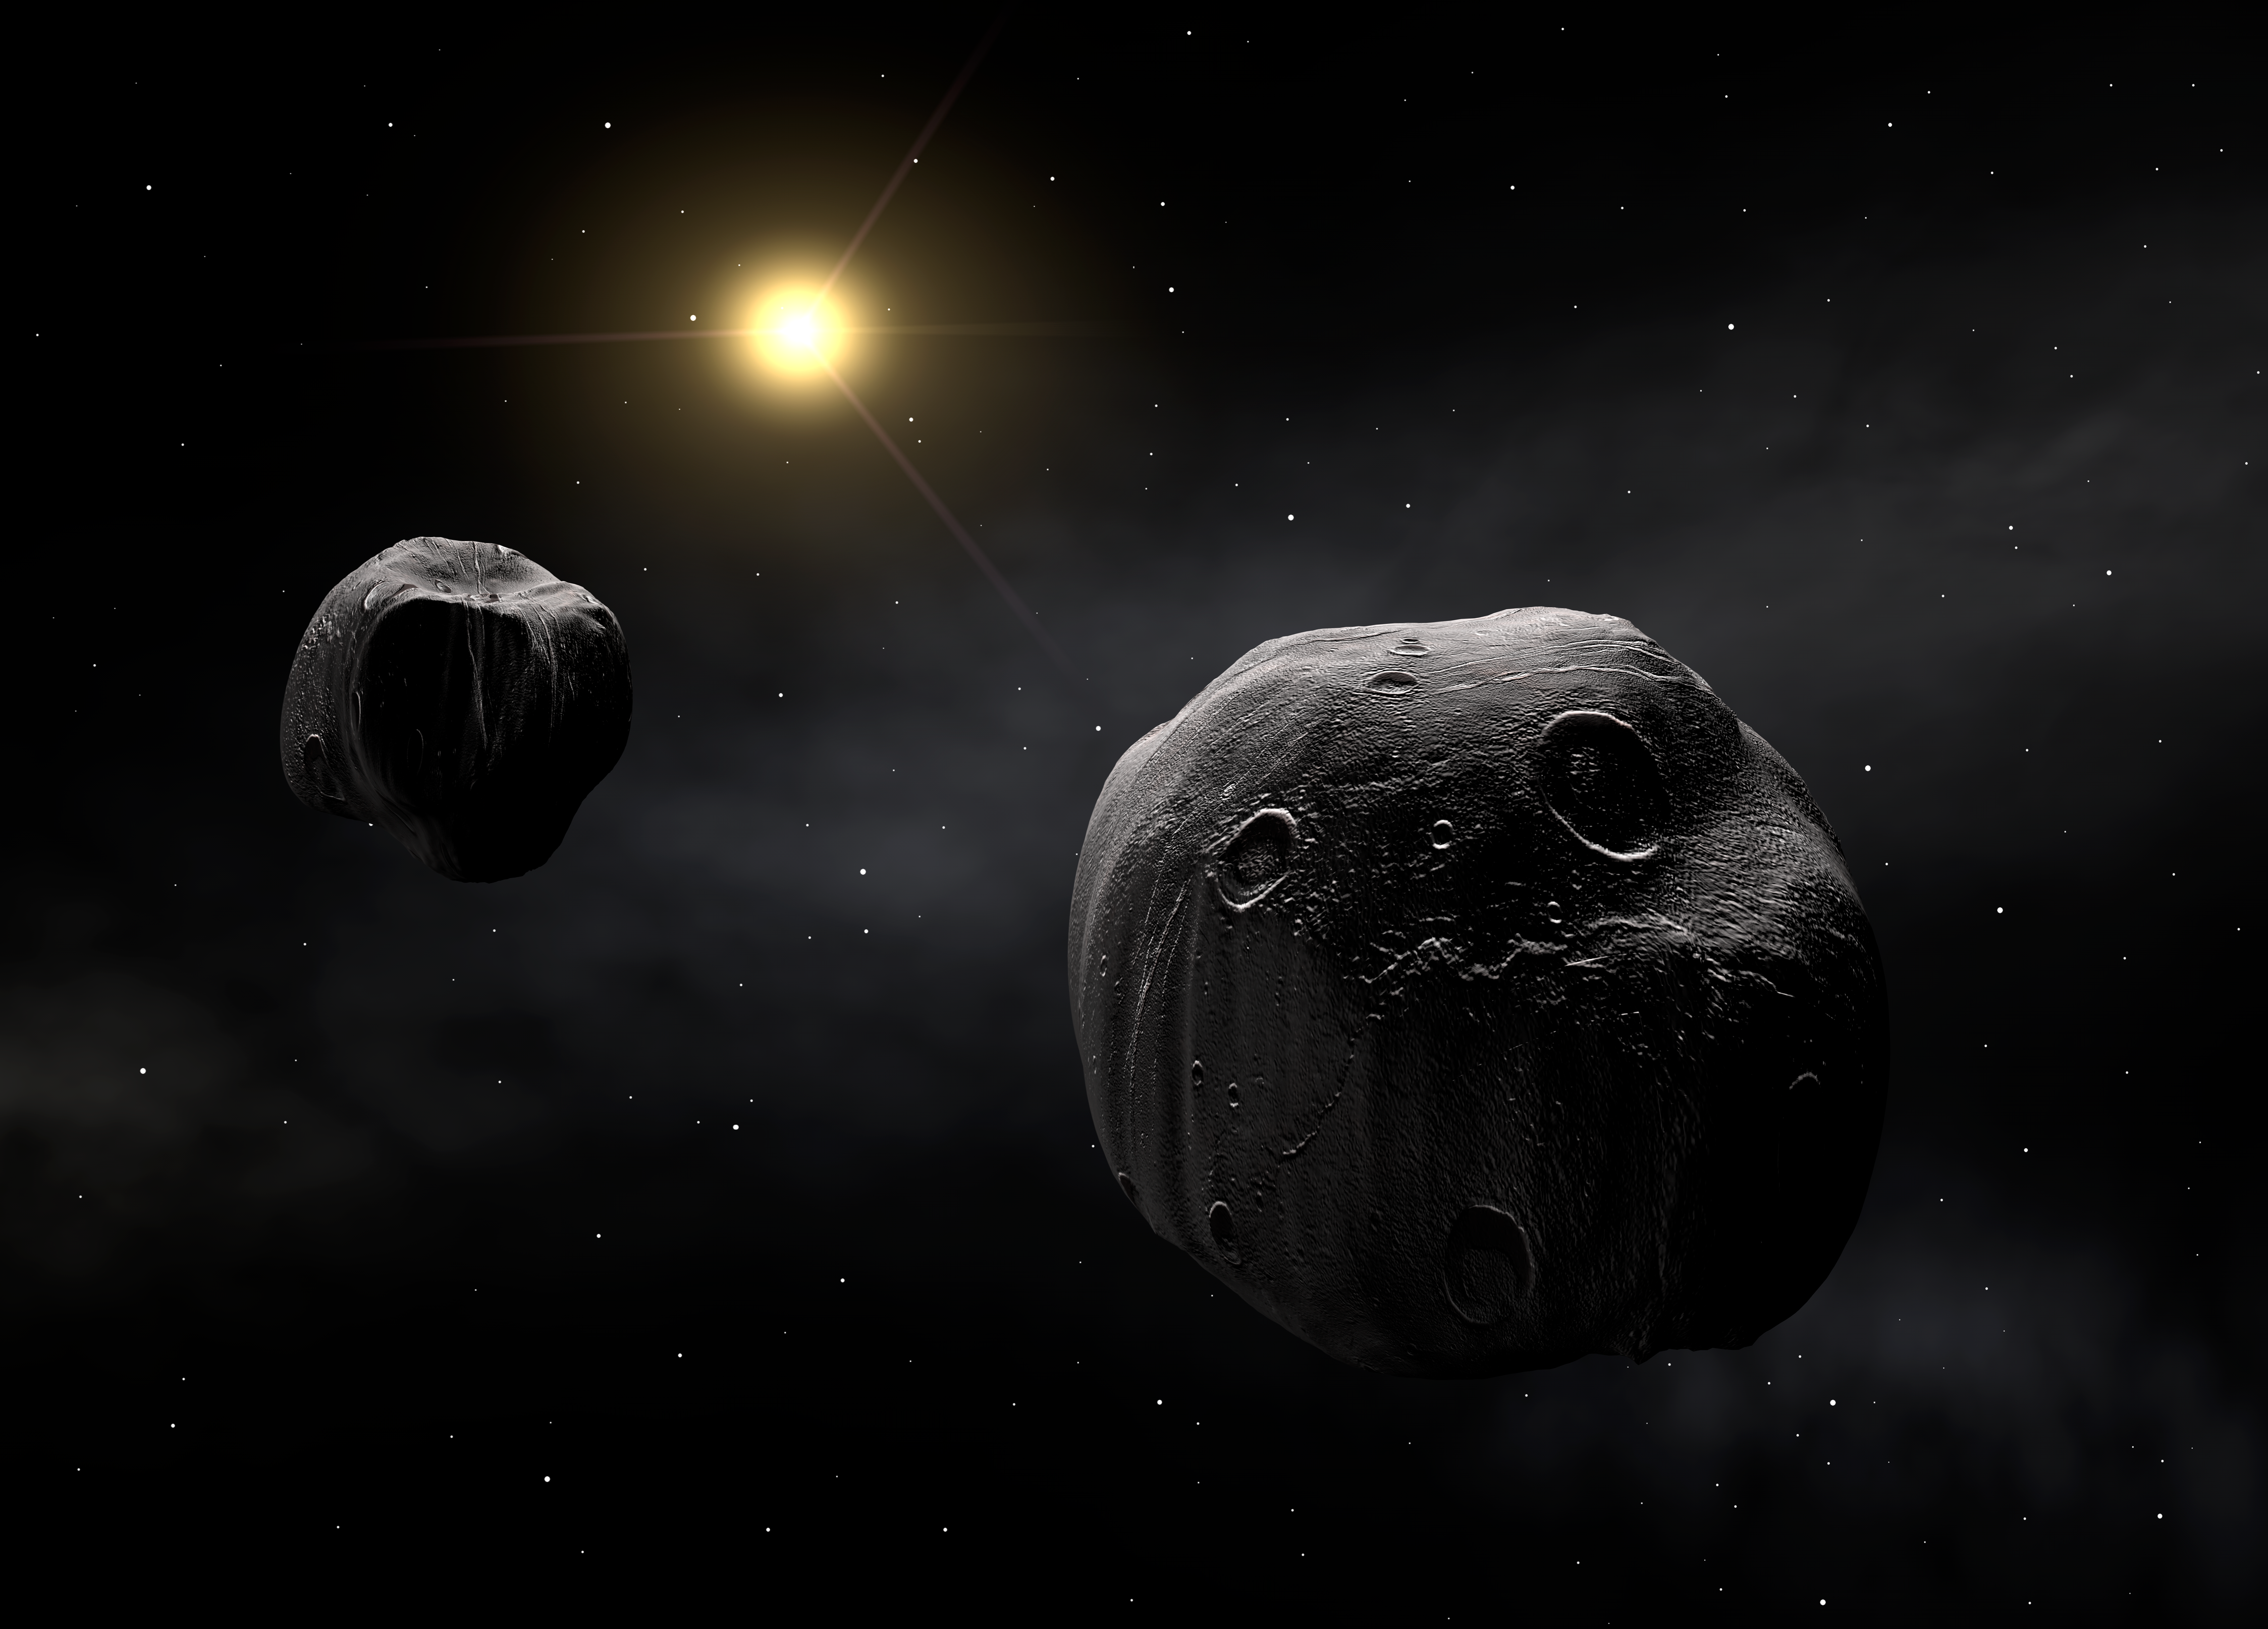

The double asteroid Antiope

Artist's impression of the double asteroid Antiope. Both components are shown to have a quasi-spherical shape.

Credit: ESO